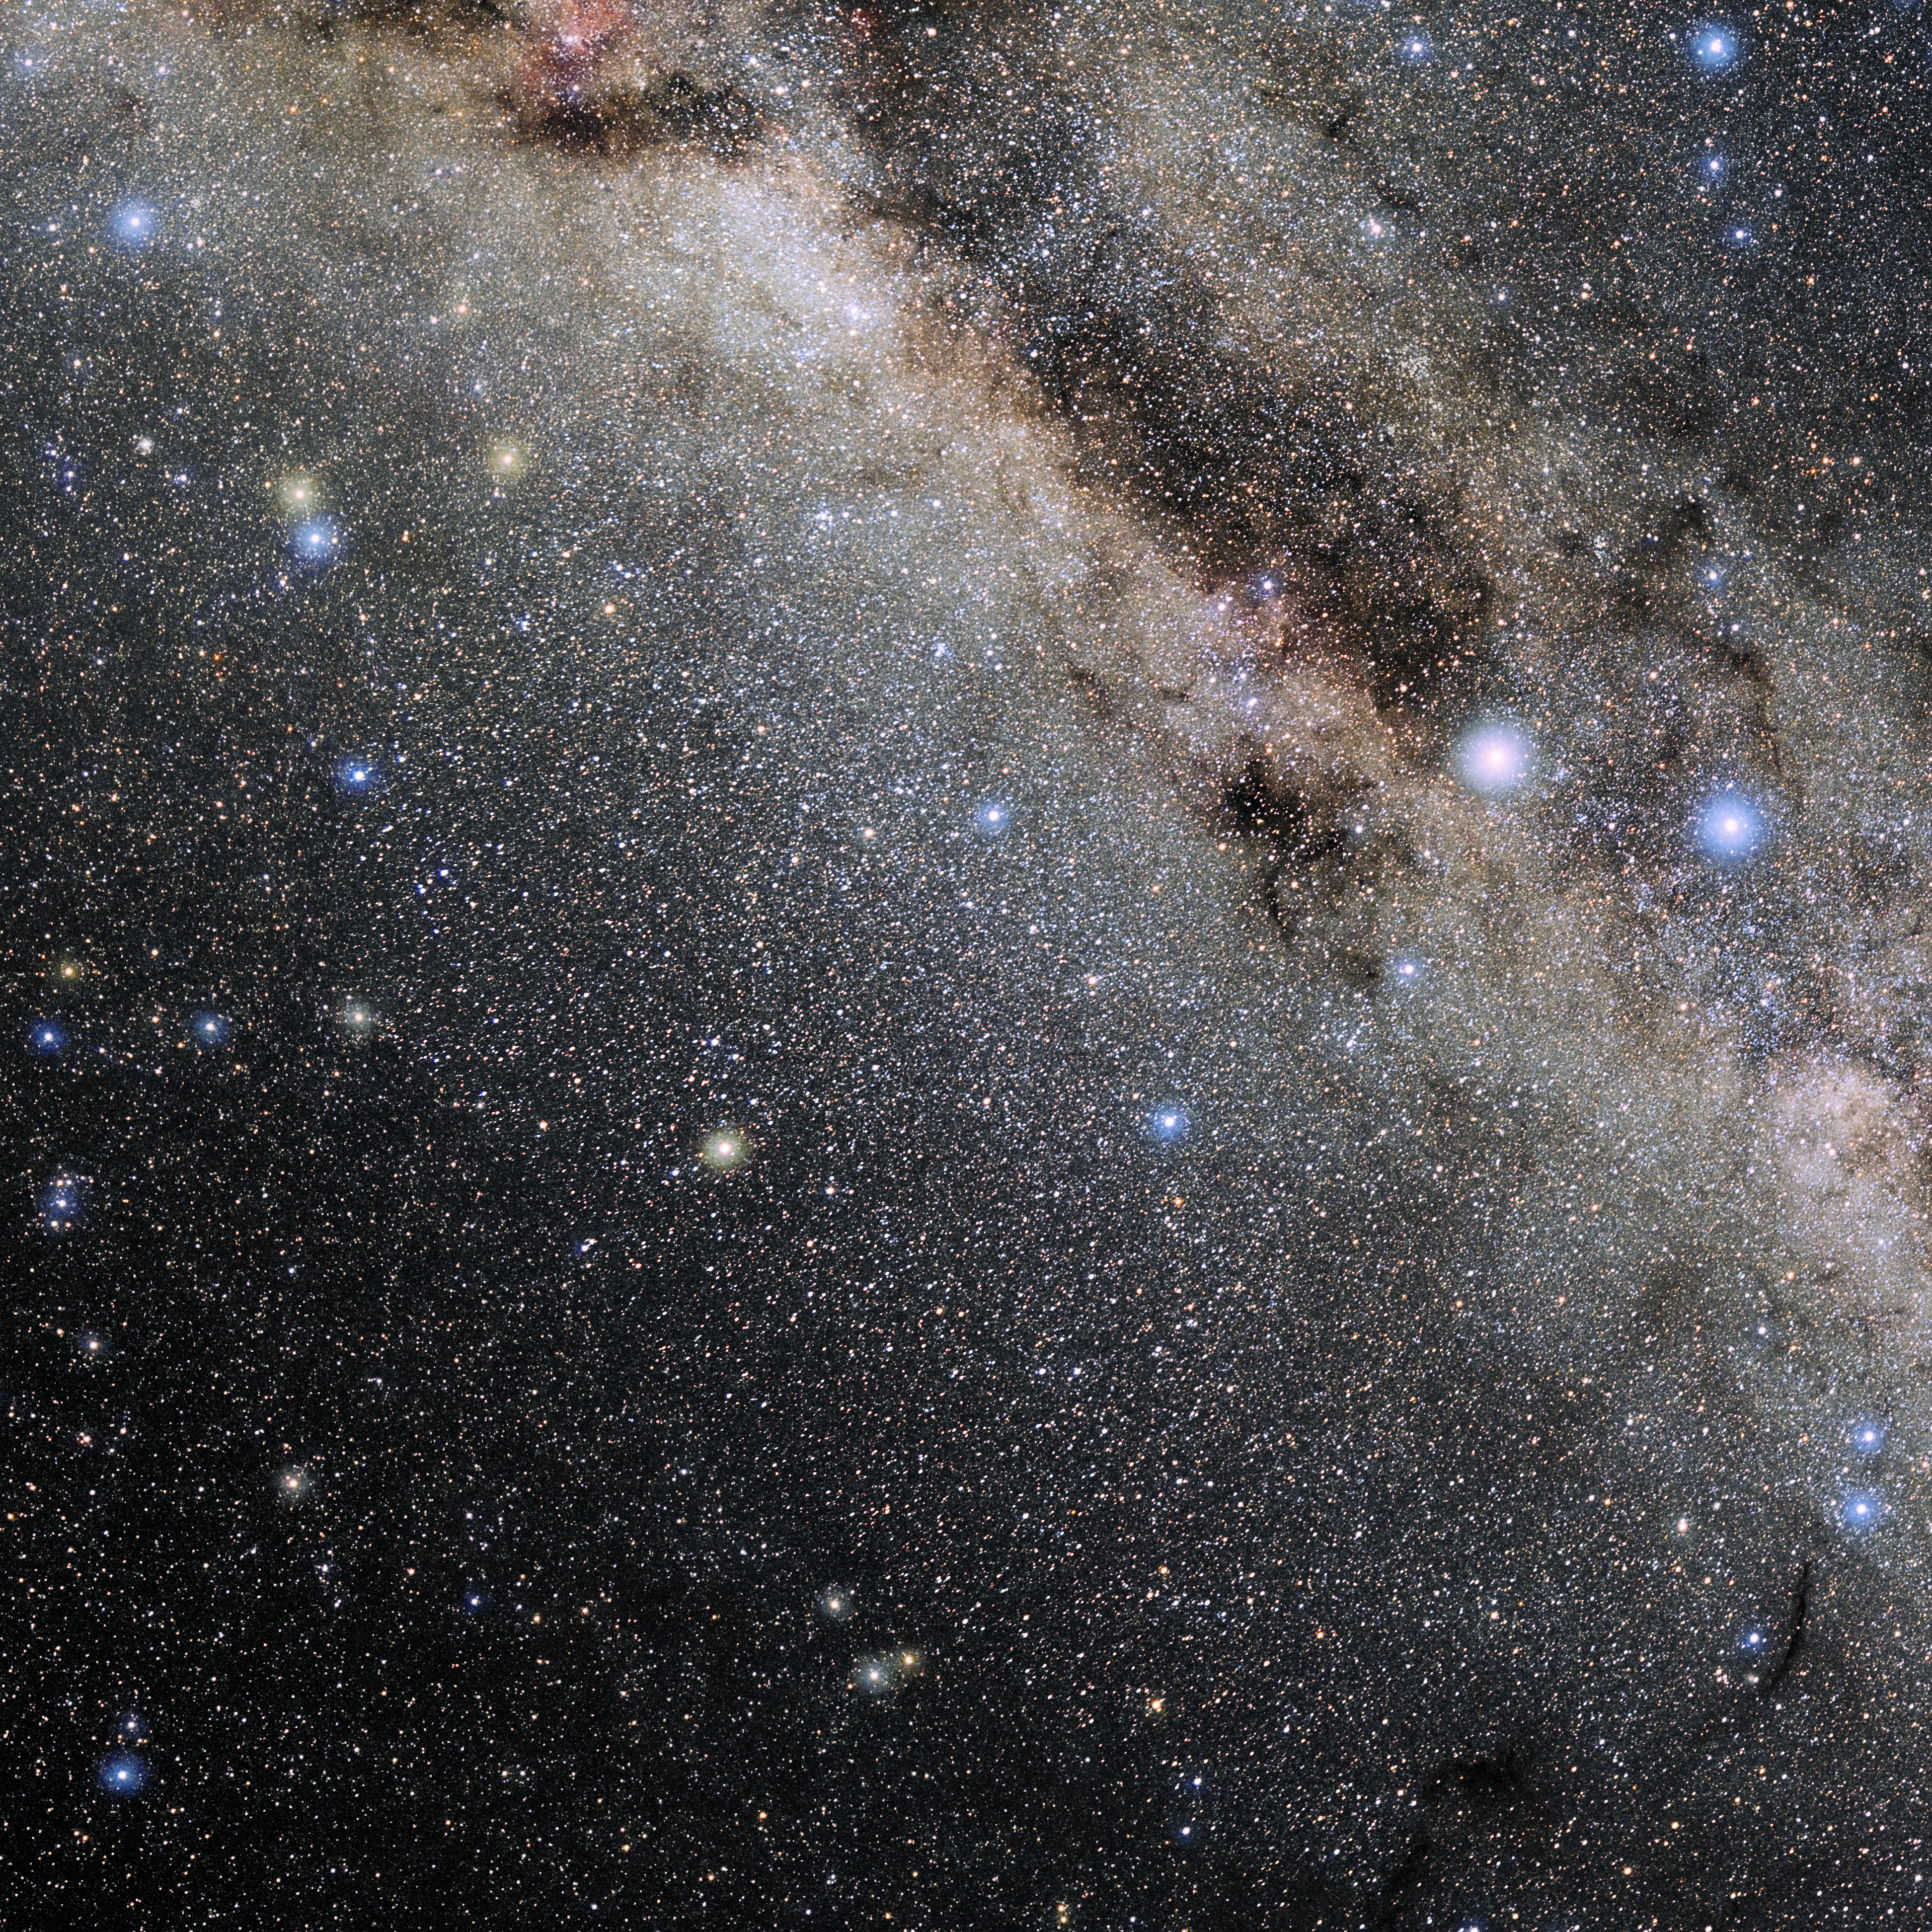

Triangulum Australe

Photo of the constellation Triangulum Australe produced by NOIRLab in collaboration with Eckhard Slawik, a German astrophotographer. Here is the annotated version.

Credit: E. Slawik/NOIRLab/NSF/AURA/M. Zamani